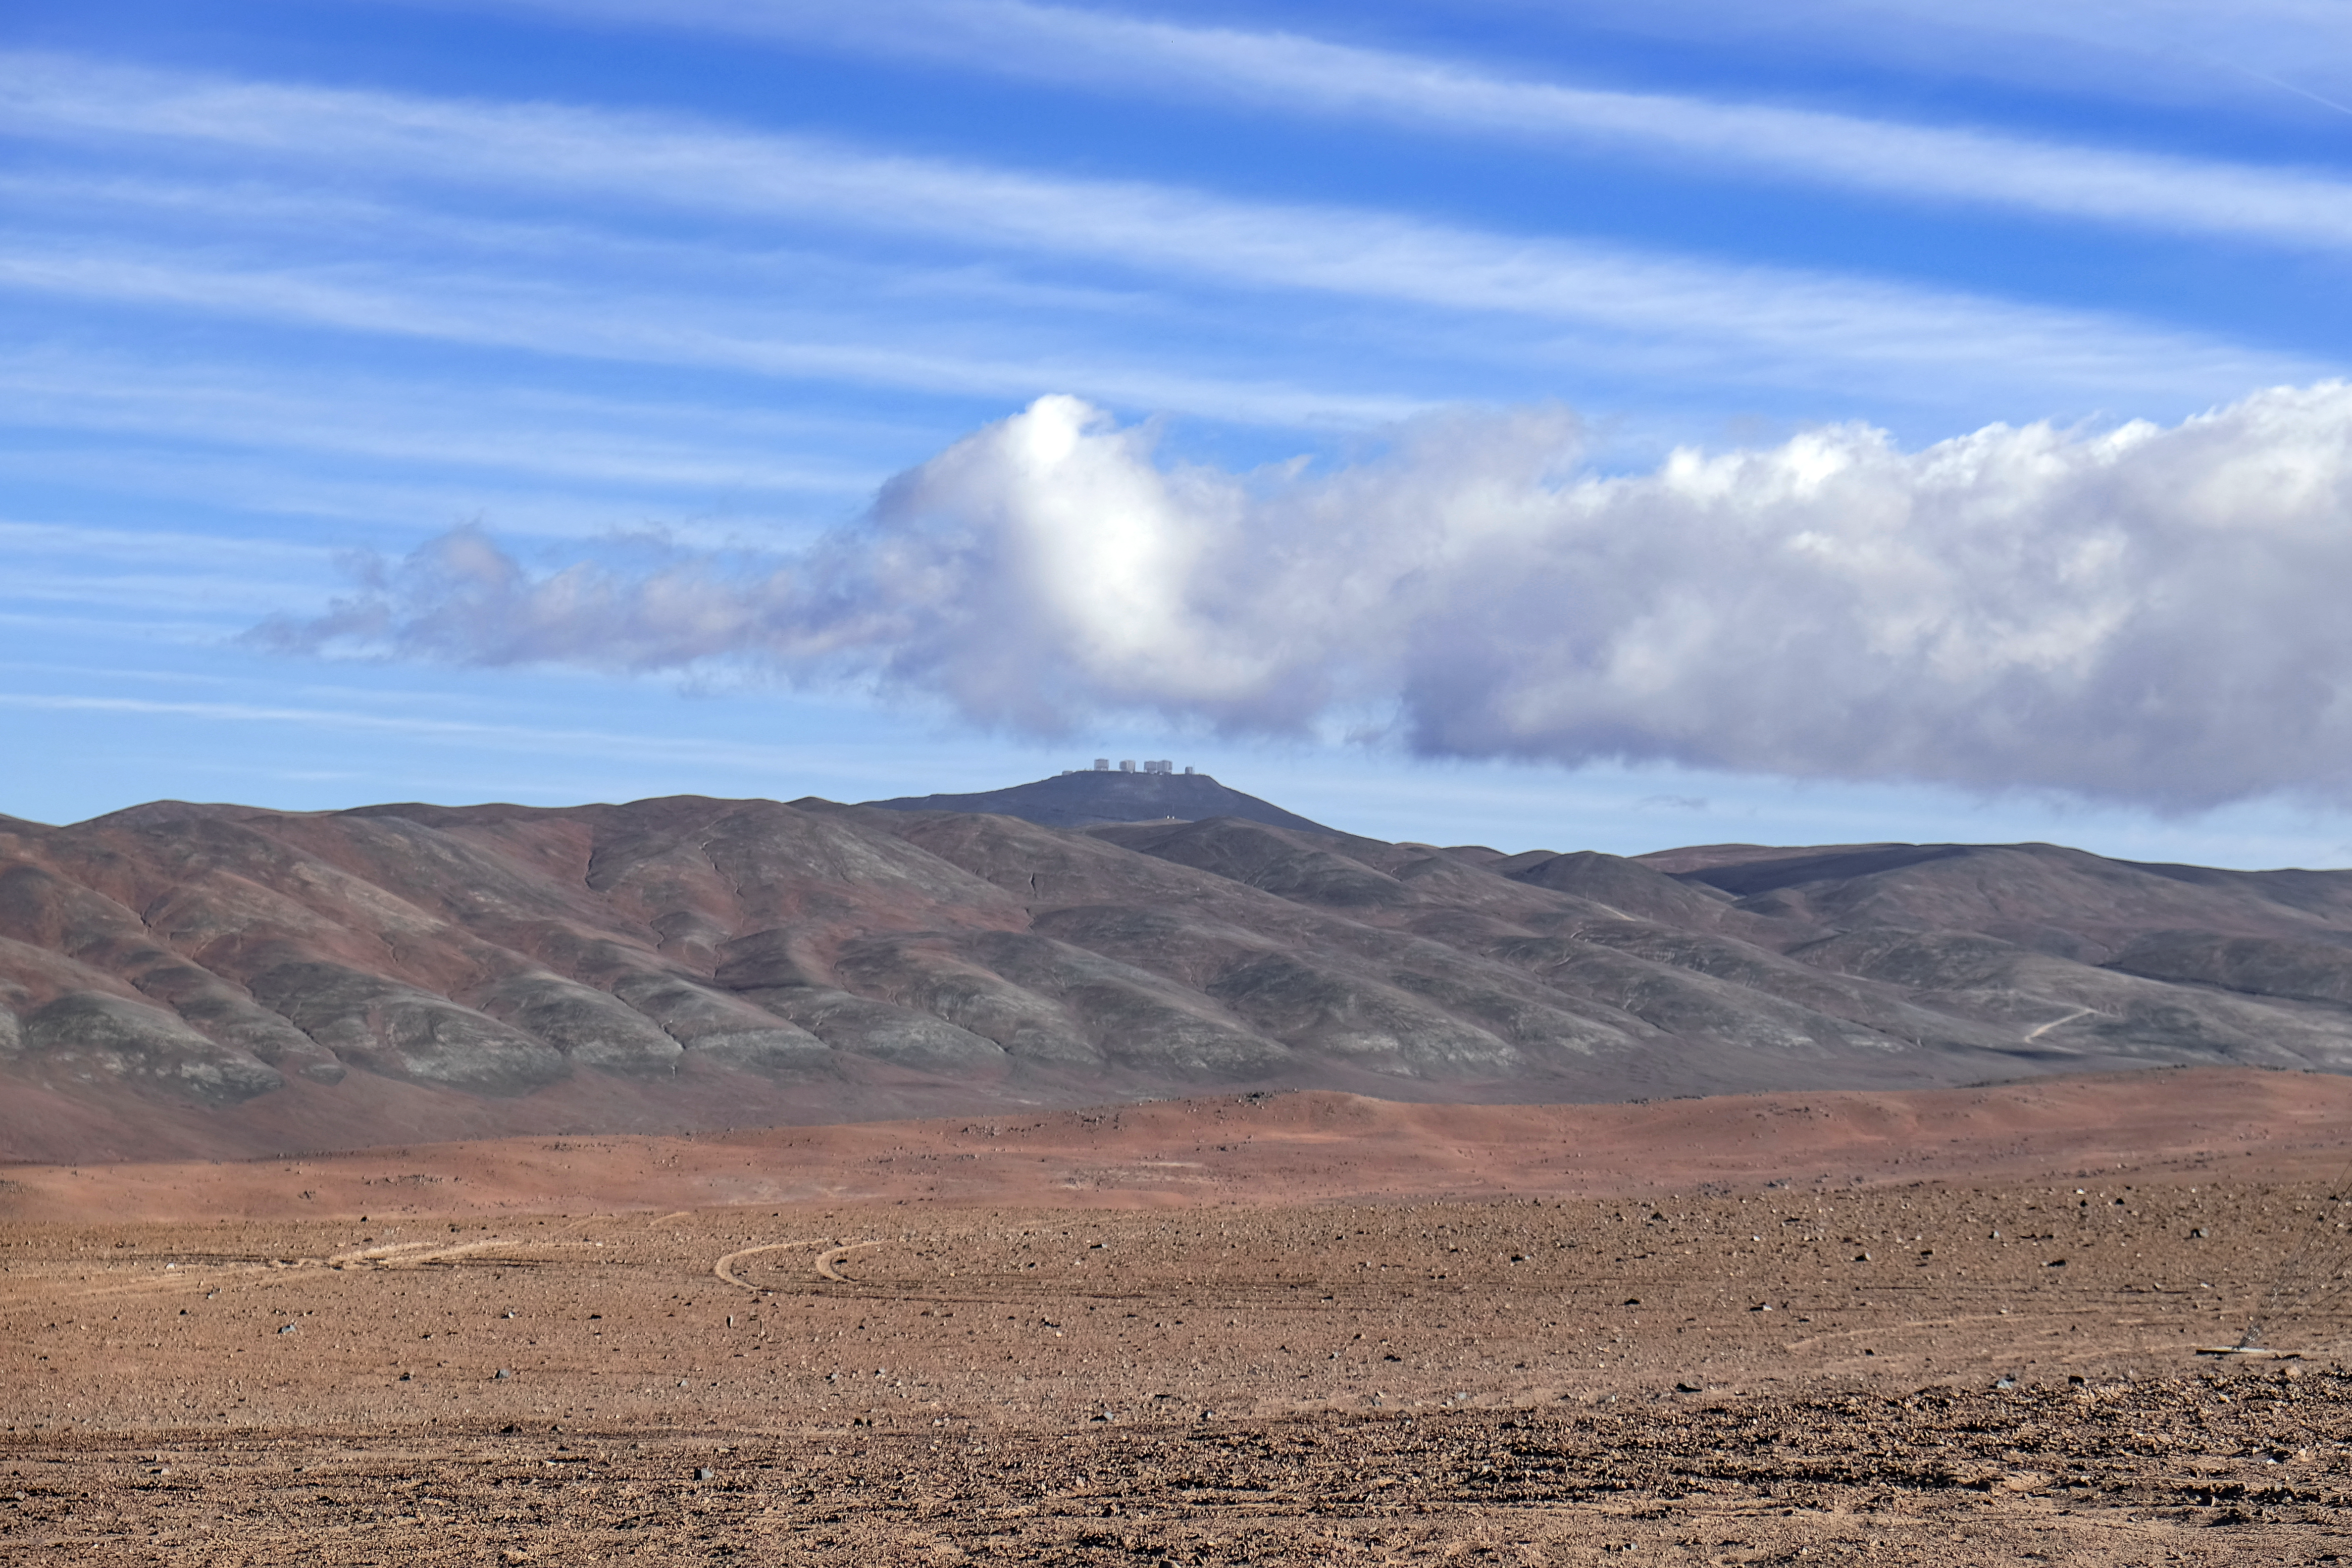

The VLT's future neighbour

The Cherenkov Telescope Array's site in the southern hemisphere will be hosted by ESO's Paranal Observatory, just over ten kilometres from ESO's Very Large Telescope atop Cerro Paranal.

Credit: ESO